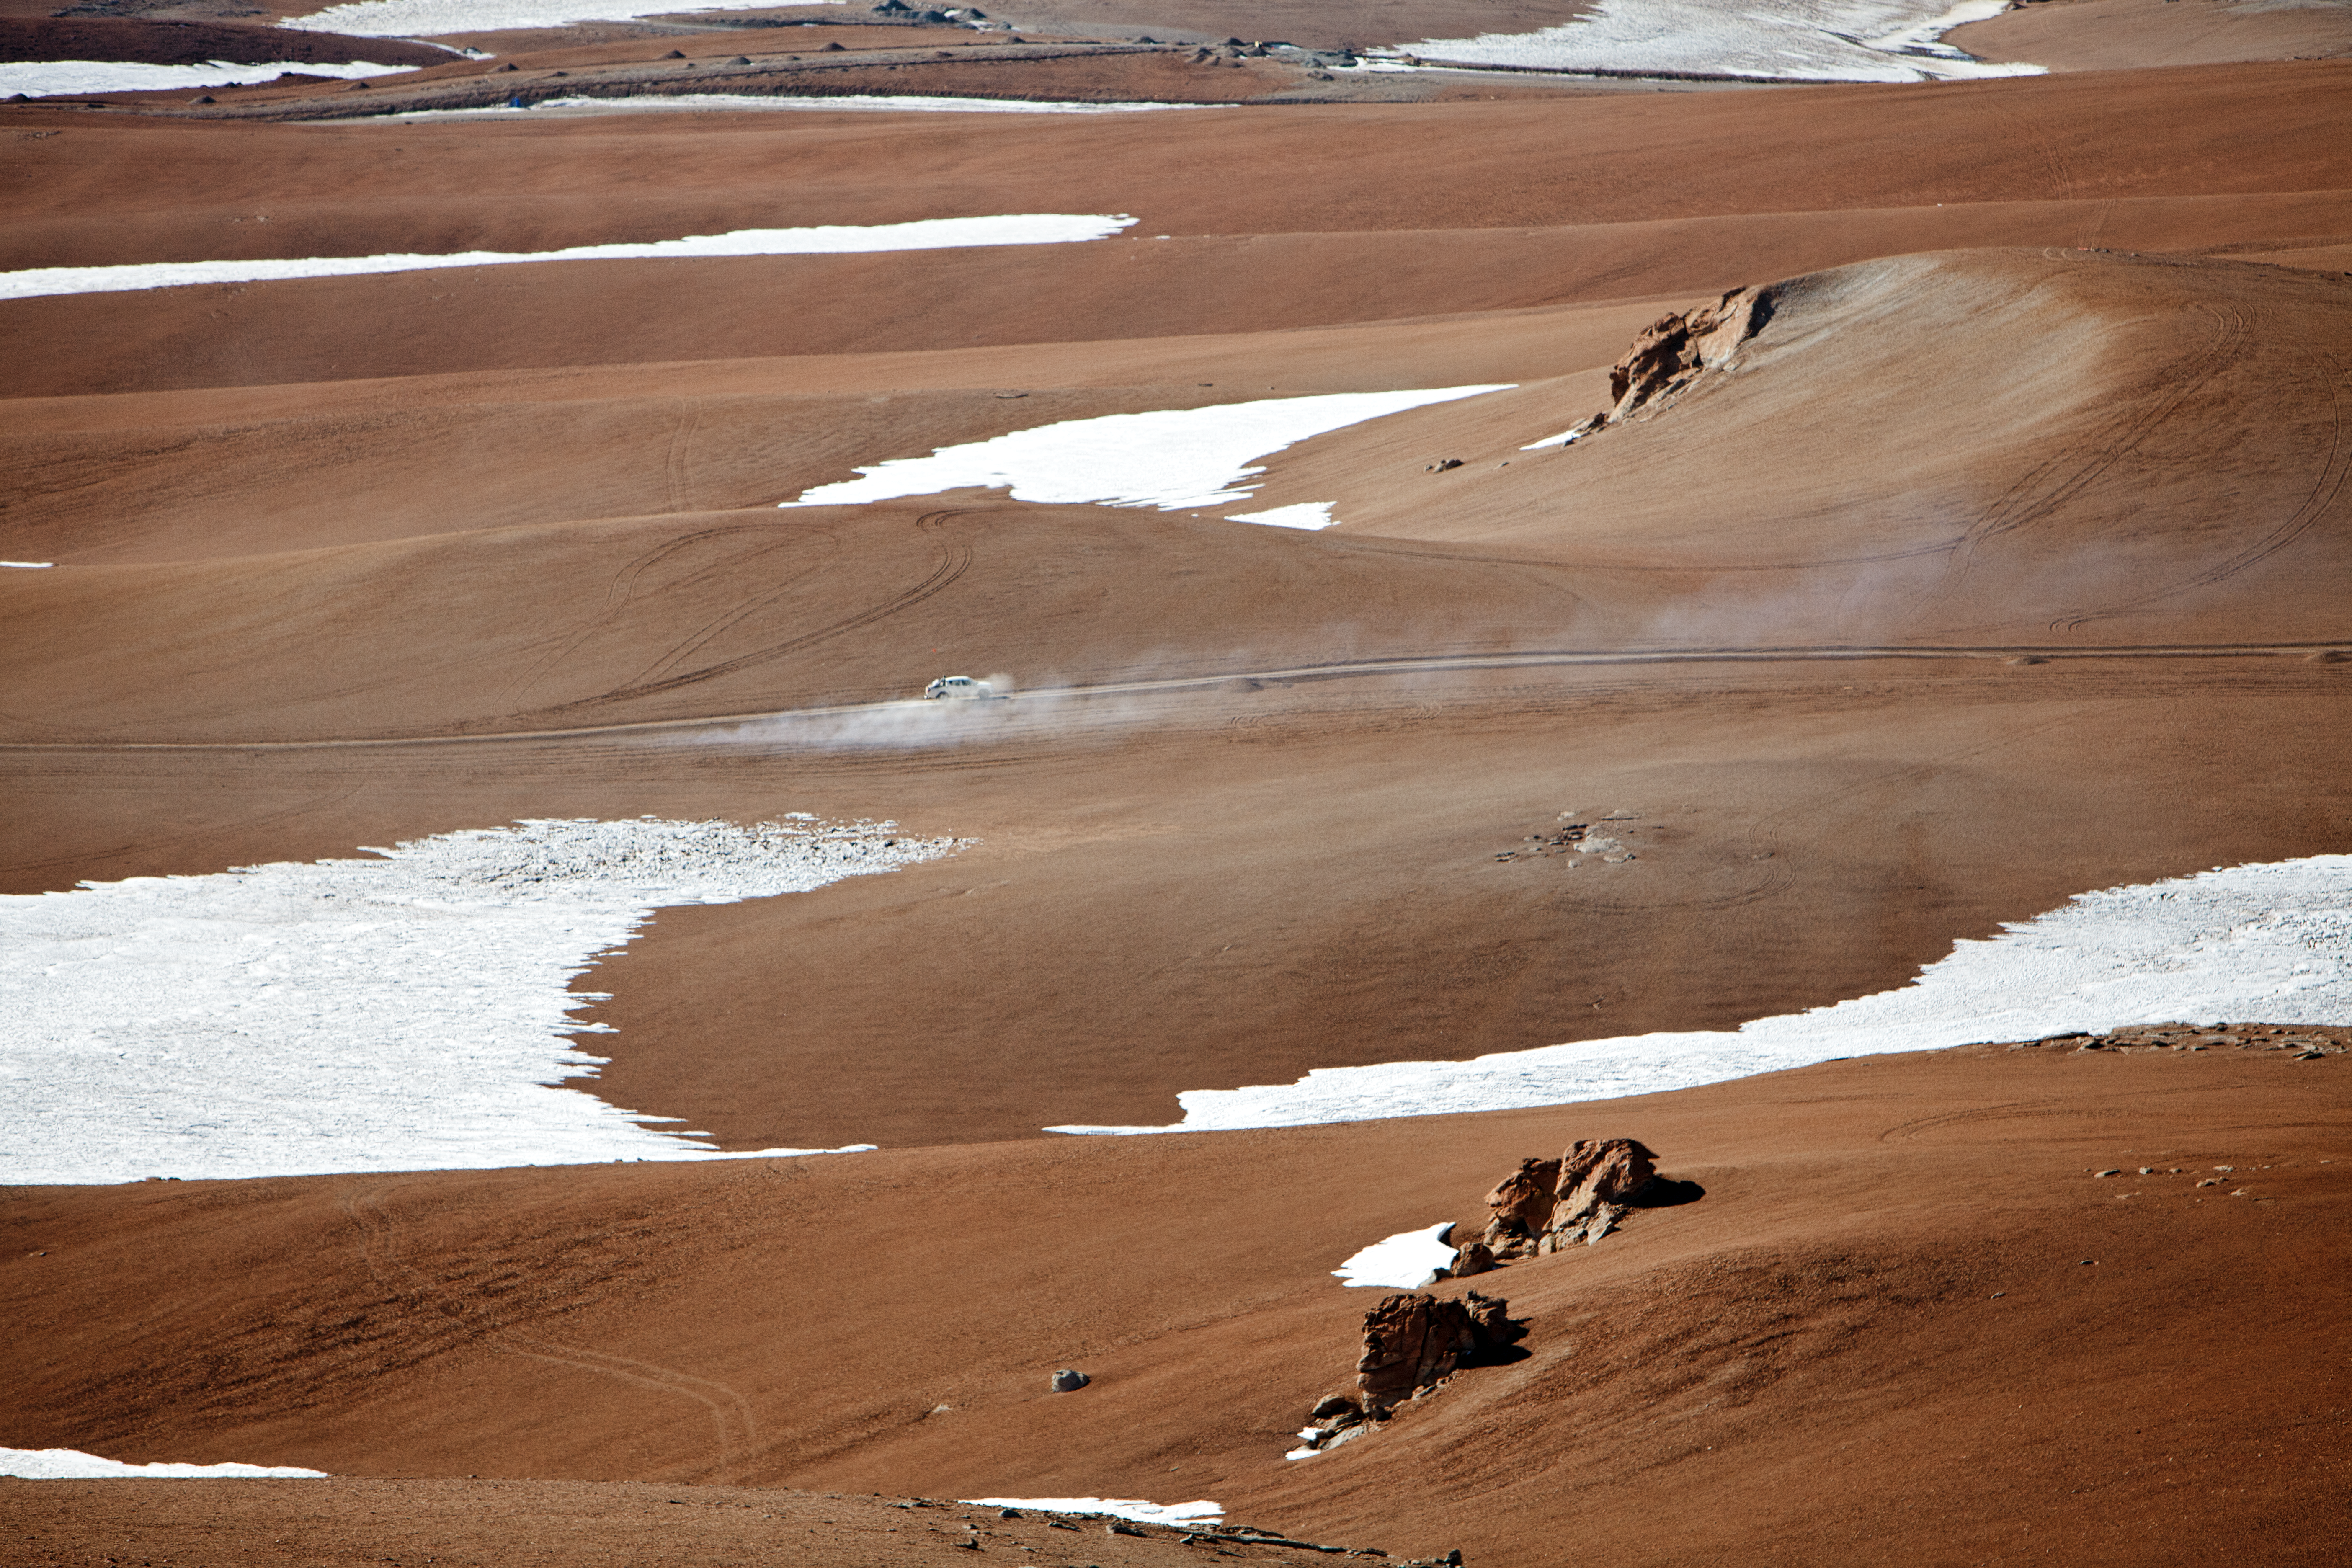

Snow at the Chajnantor plateau

Snow at the Chajnantor plateau site high in the Atacama Desert.

Credit: ESO